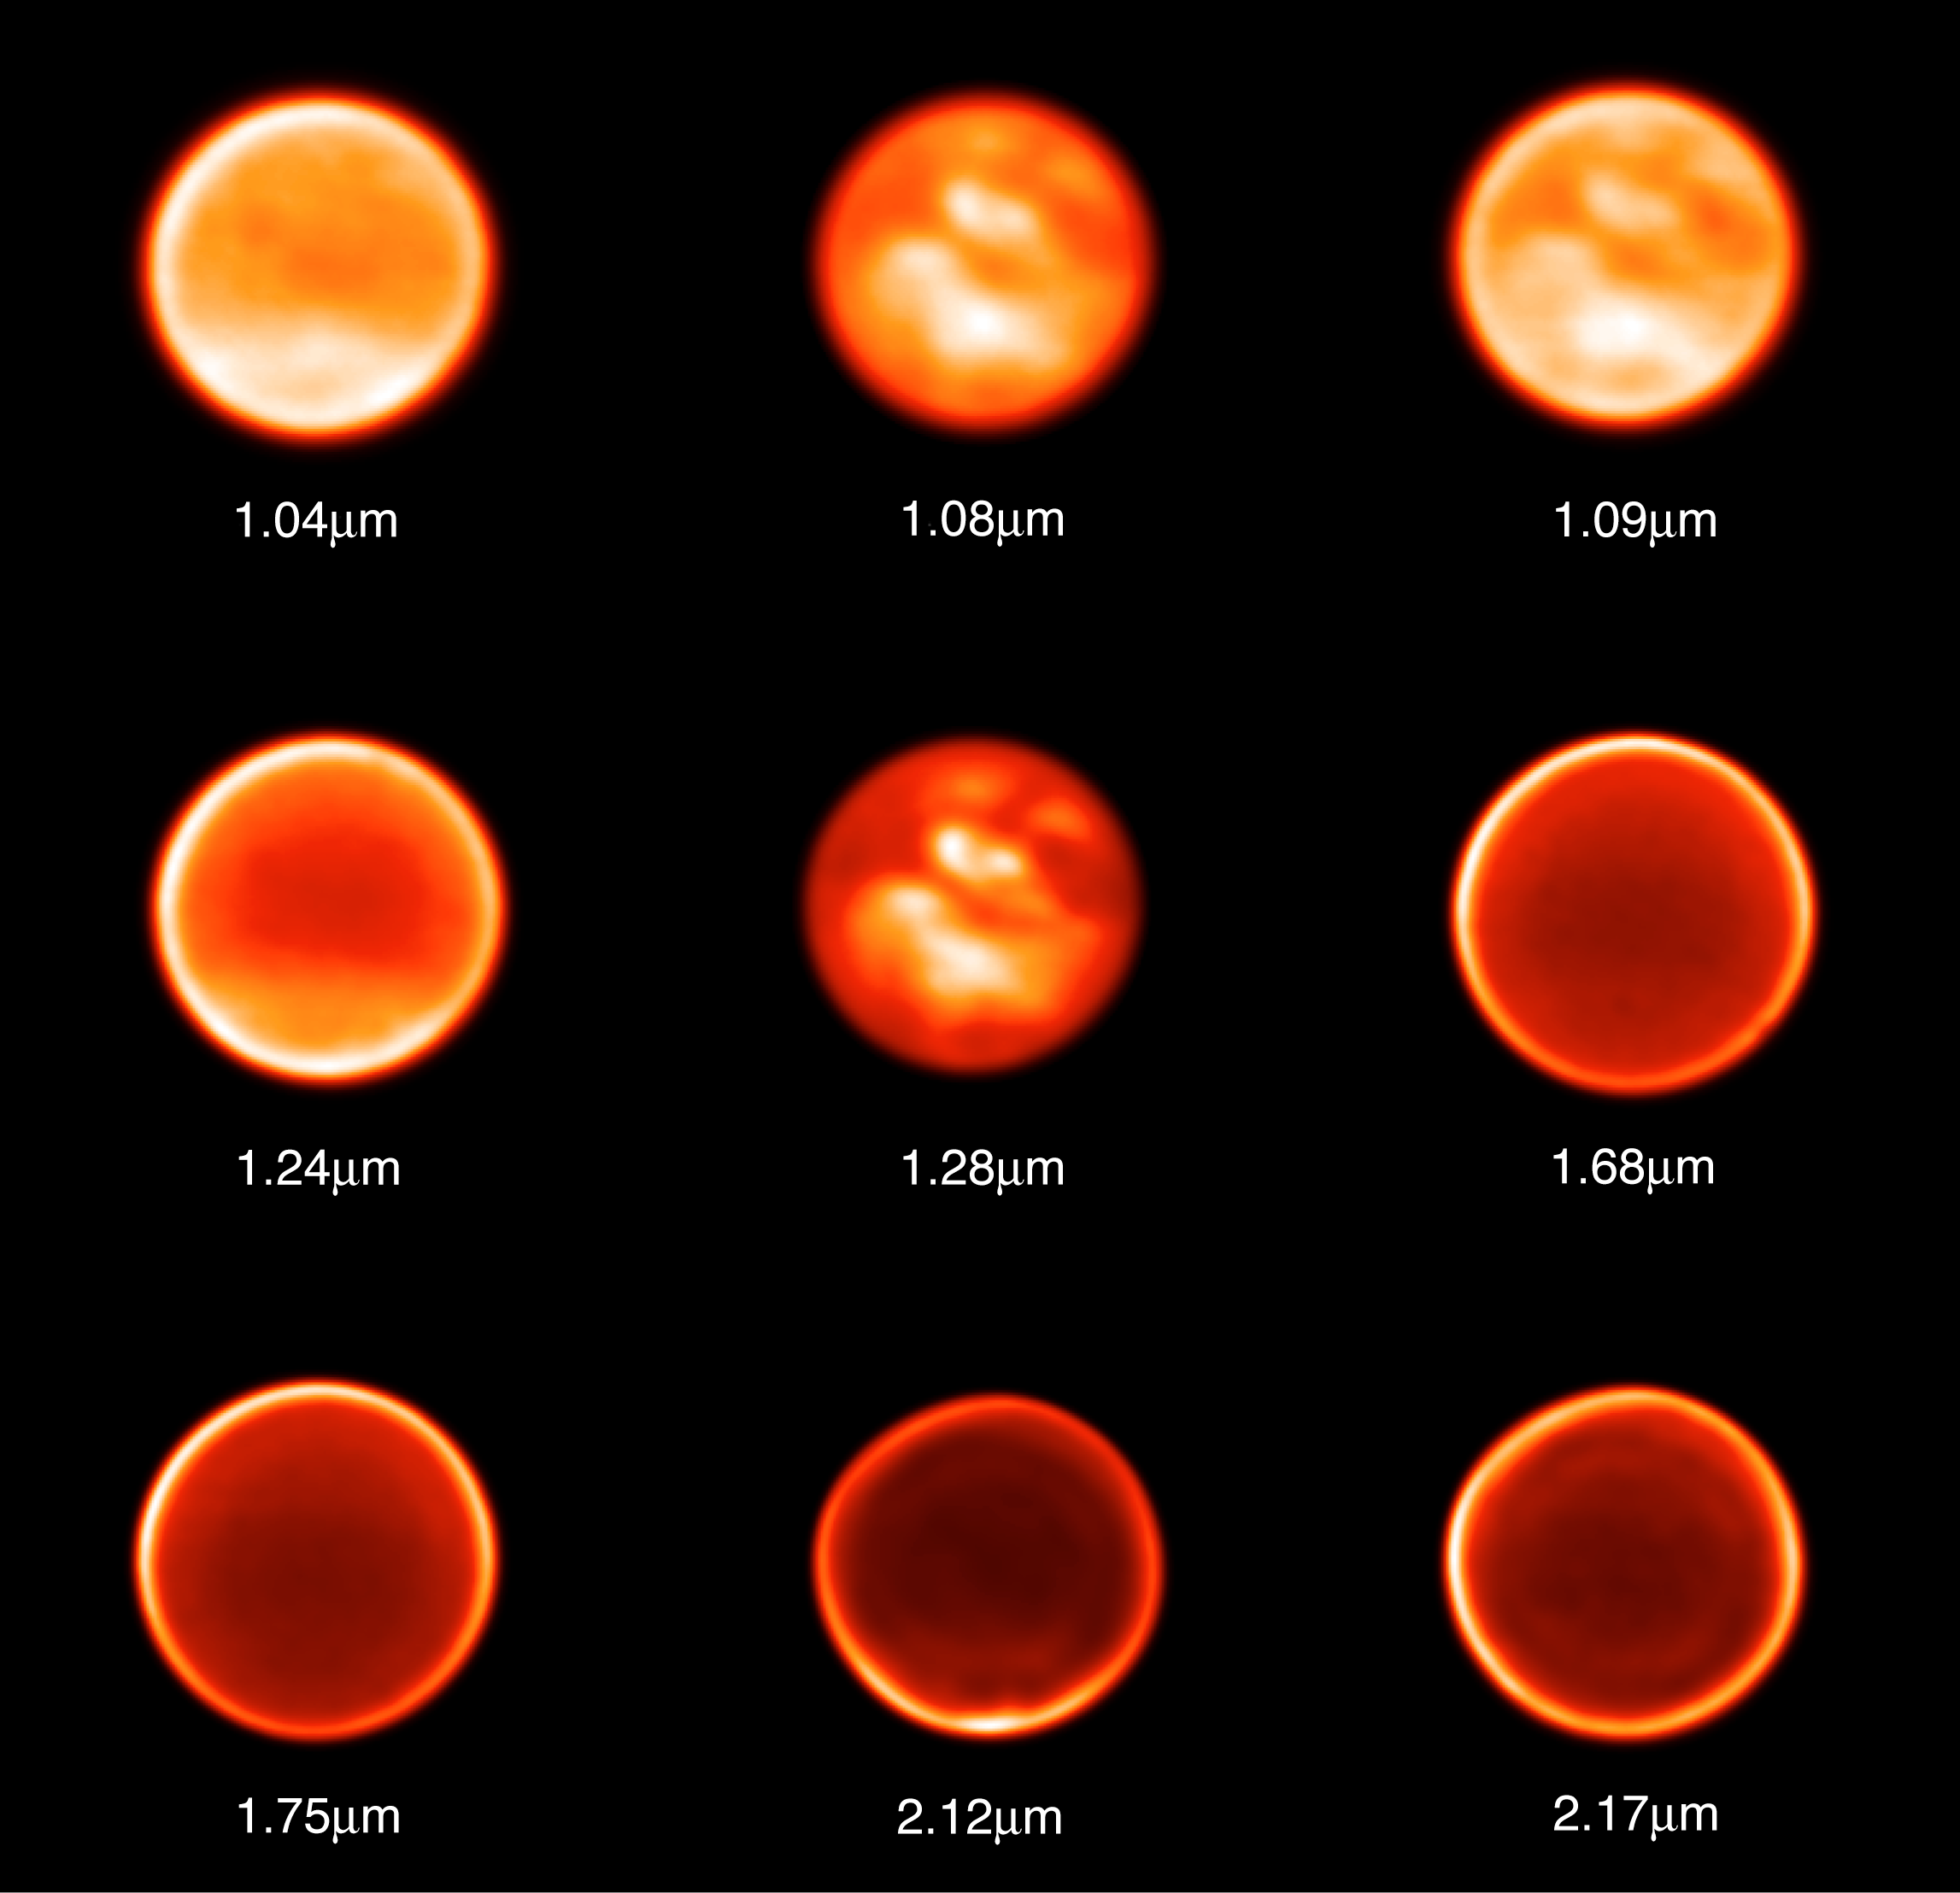

Titan observed through nine different filters on November 26, 2002

Images of Titan taken on November 26, 2002 through nine different filters to probe different altitudes, ranging from the stratosphere to the surface. On this night, a stable "seeing" (image quality before adaptive optics correction) of 0.9 arcsec allowed the astronomers to attain the diffraction limit of the telescope (0.032 arcsec resolution). Due to these good observing conditions, Titan's trailing hemisphere was observed with contrasts of about 40%, allowing the detection of several bright features on this surface region, once thought to be quite dark and featureless.

Credit: ESO